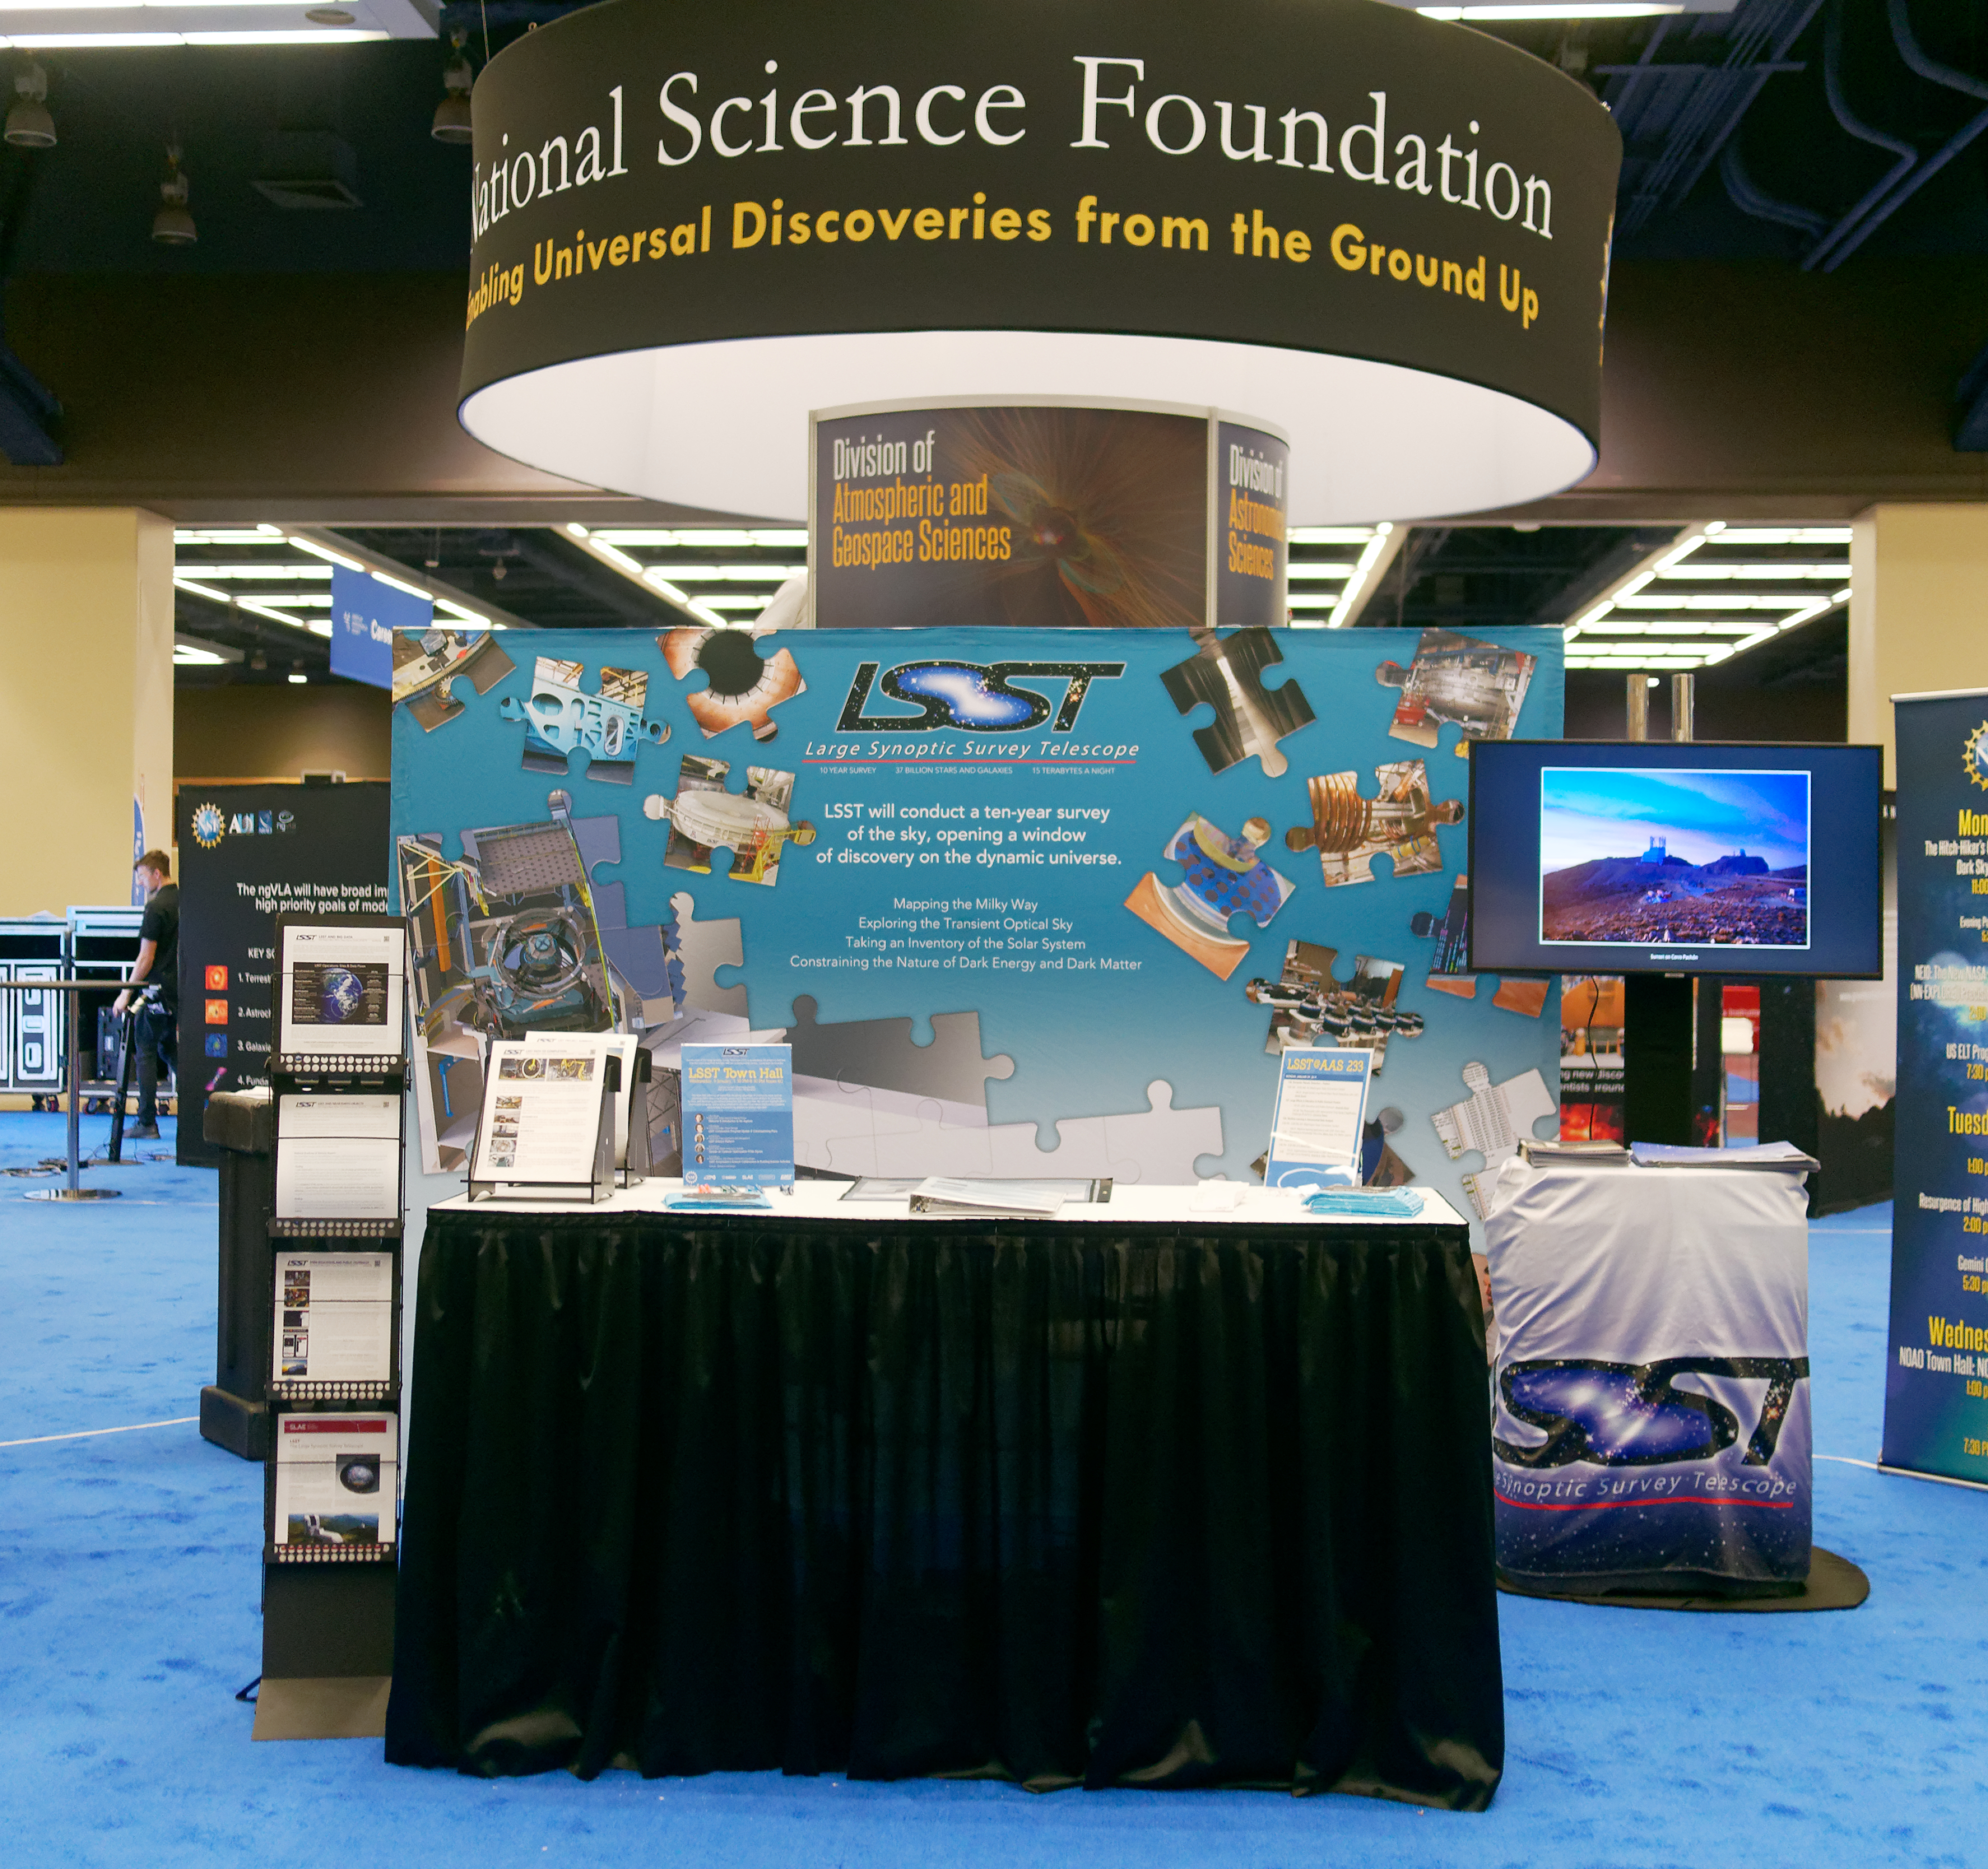

LSST Town Hall at AAS 233

LSST hosted a Town Hall at the 233rd AAS meeting, which was attended by distinguished guest Charles Simonyi. A donation from the Charles and Lisa Simonyi Fund for Arts and Science helped support fabrication of LSST’s Primary/Tertiary Mirror (M1M3). At the Town Hall, Zeljko Ivezic, Project Scientist and Deputy Director; Victor Krabbendam, Project Manager; and Leanne Guy, Project Scientist for Data Management gave updates on important milestones and developments that occurred in 2018, and commented on what lies ahead for LSST in 2019. Lynne Jones, System Performance Scientist, reported on the LSST Cadence Optimization white papers that were received in 2018 and are currently being reviewed. Federica Bianco, LSST Science Collaborations Coordinator, gave updates from the Science Collaborations and spoke about the LSST Corporation’s Enabling Science activities.

Credit: W O'Mullane/Rubin Observatory/NSF/AURA